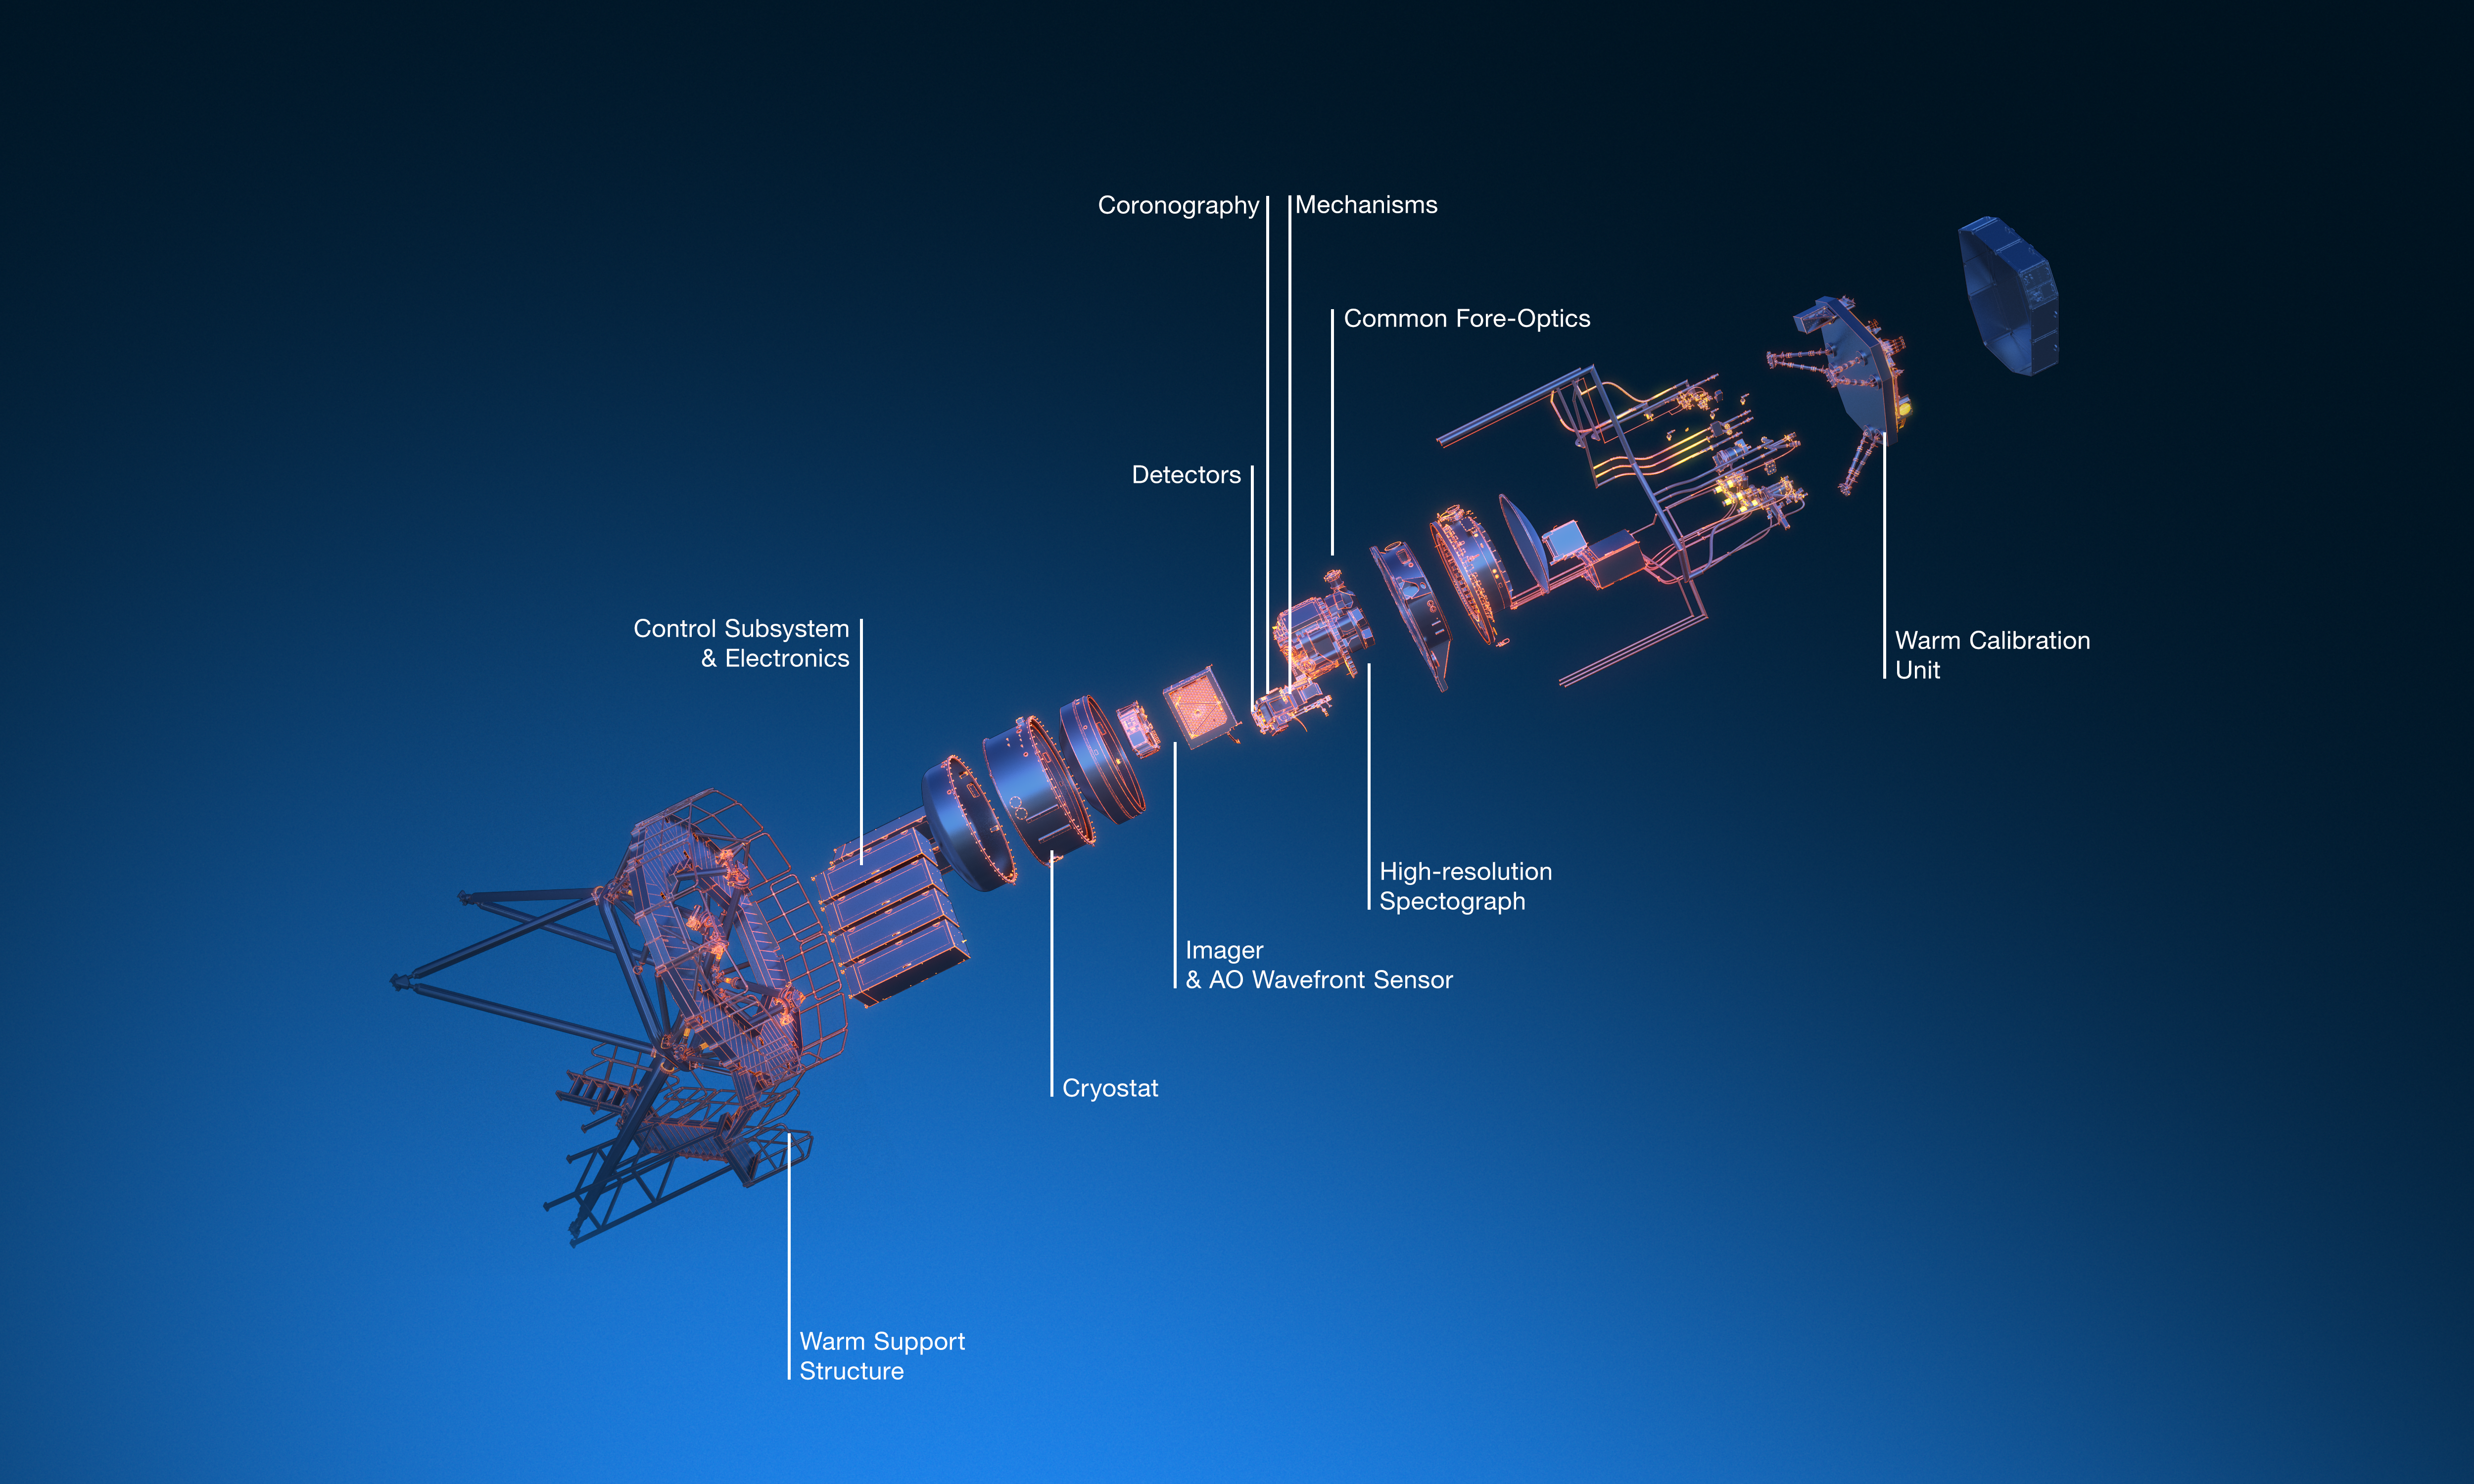

Exploded view of the METIS instrument

The Mid-infrared ELT Imager and Spectrograph (METIS) is a multi-tool instrument that will observe in mid-infrared light once installed on ESO’s Extremely Large Telescope (ELT). It will include an adaptive optics (AO) sensor, a high-resolution spectrograph, and a high-contrast camera. The image shows an artist's 3D view of the various components of the METIS instrument.

Credit: ESO/METIS consortium/L. Calçada